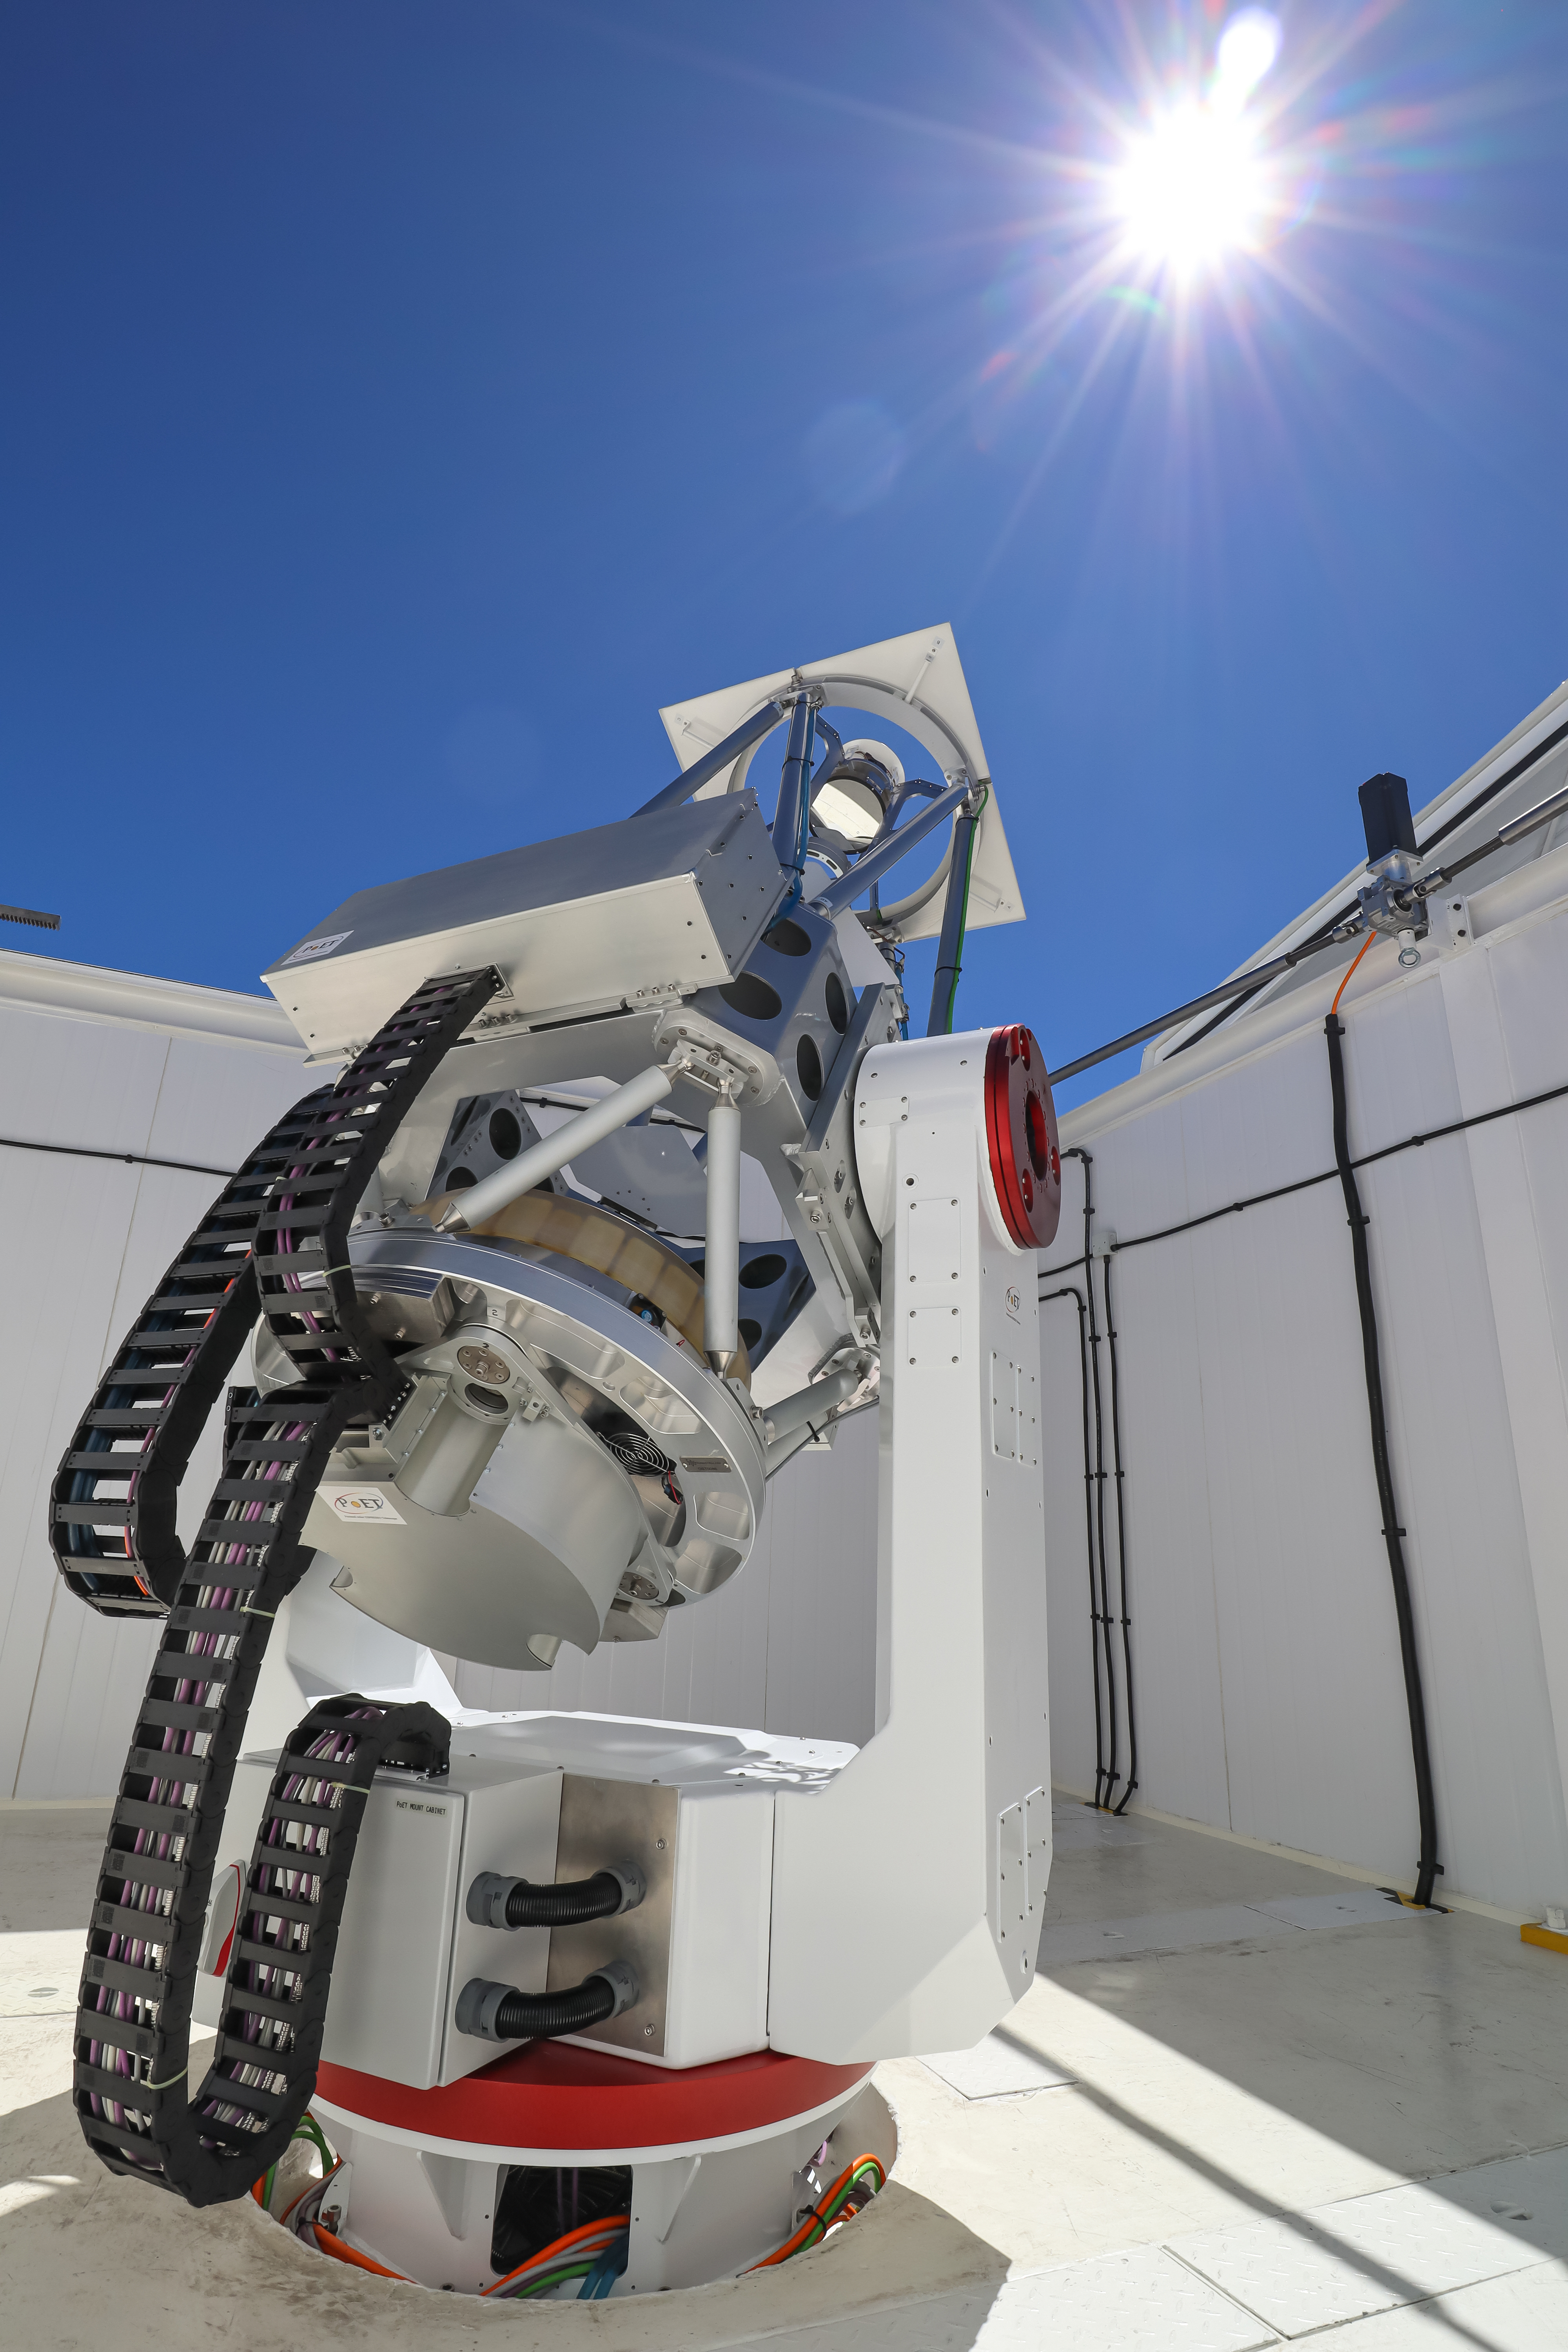

The PoET telescope pointing at the Sun

The Paranal solar ESPRESSO Telescope (PoET) is seen here pointing at the Sun. The main telescope has a 60 cm mirror that collects light from small regions of the solar disc and redirects it via optical fibres to ESO’s ESPRESSO spectrograph in a nearby building. ESPRESSO then splits this sunlight into its constituent colours in great detail.

The grey box above the main tube contains a smaller telescope with a 6 cm lens. This smaller telescope will gather light from the entire solar disc and redirect it to ESPRESSO. A third smaller telescope with a 5 cm lens, located also inside this box, will take images of the Sun’s disc. The box also contains a device to measure the turbulence caused by Earth’s atmosphere.

Credit: A. Cabral/IA